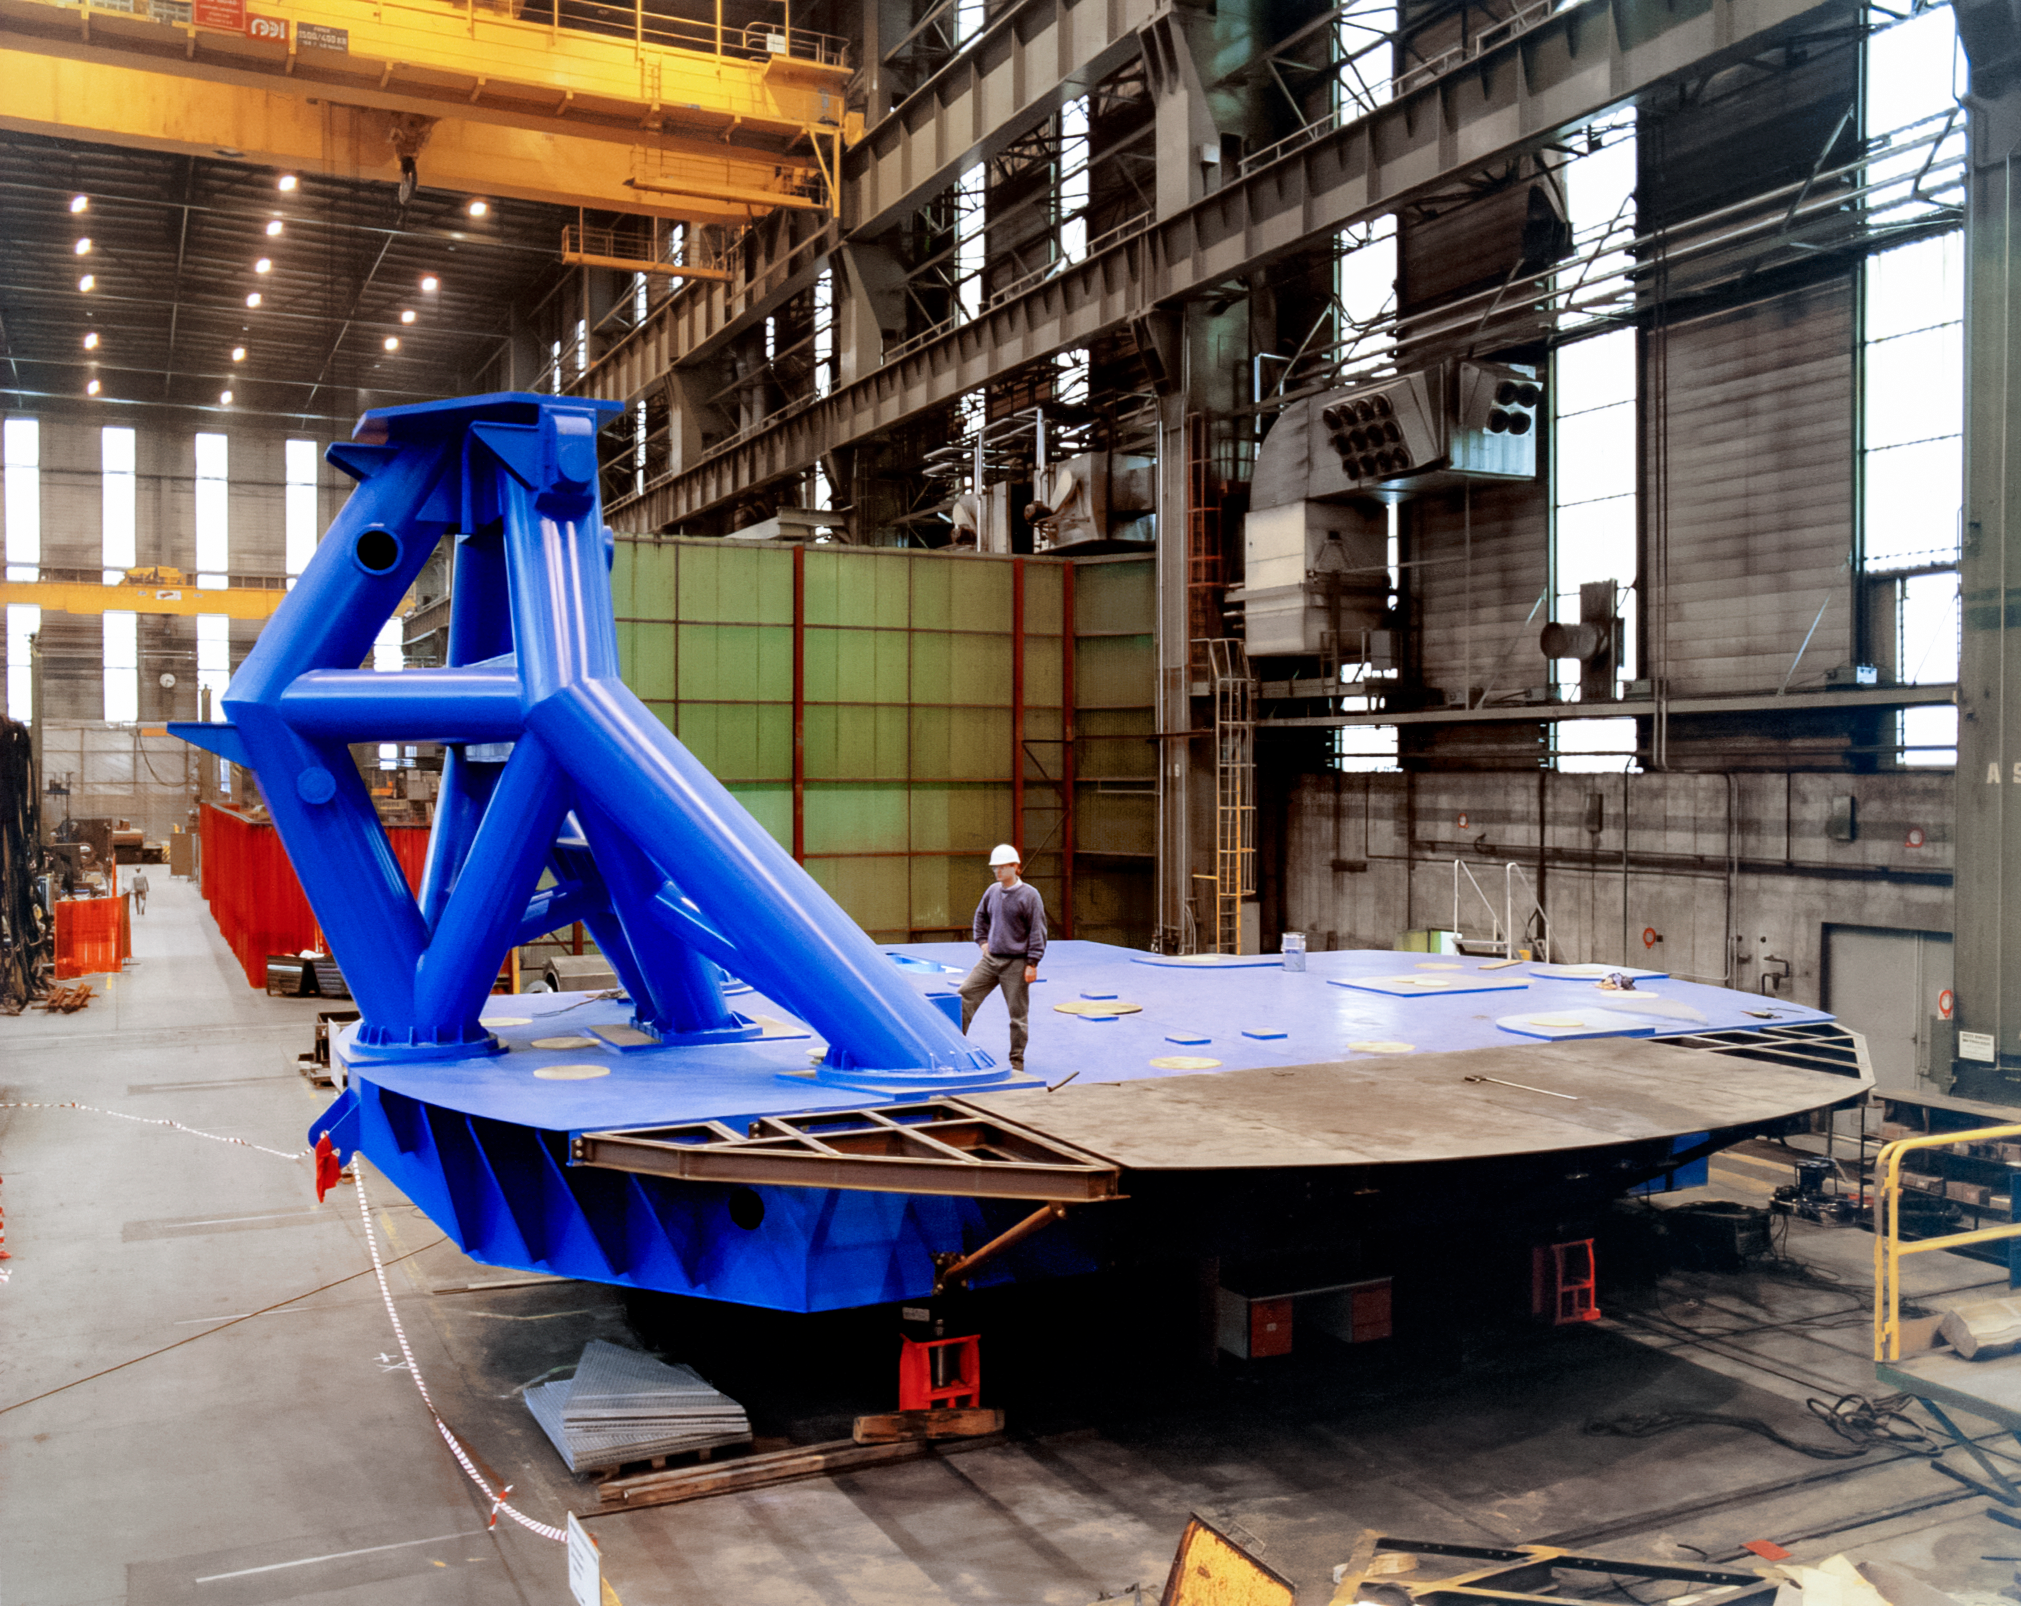

Gemini Preassembly

International Gemini Observatory telescope 1 preassembly at Telas/NFM in 1996.

Credit: International Gemini Observatory/NOIRLab/NSF/AURA